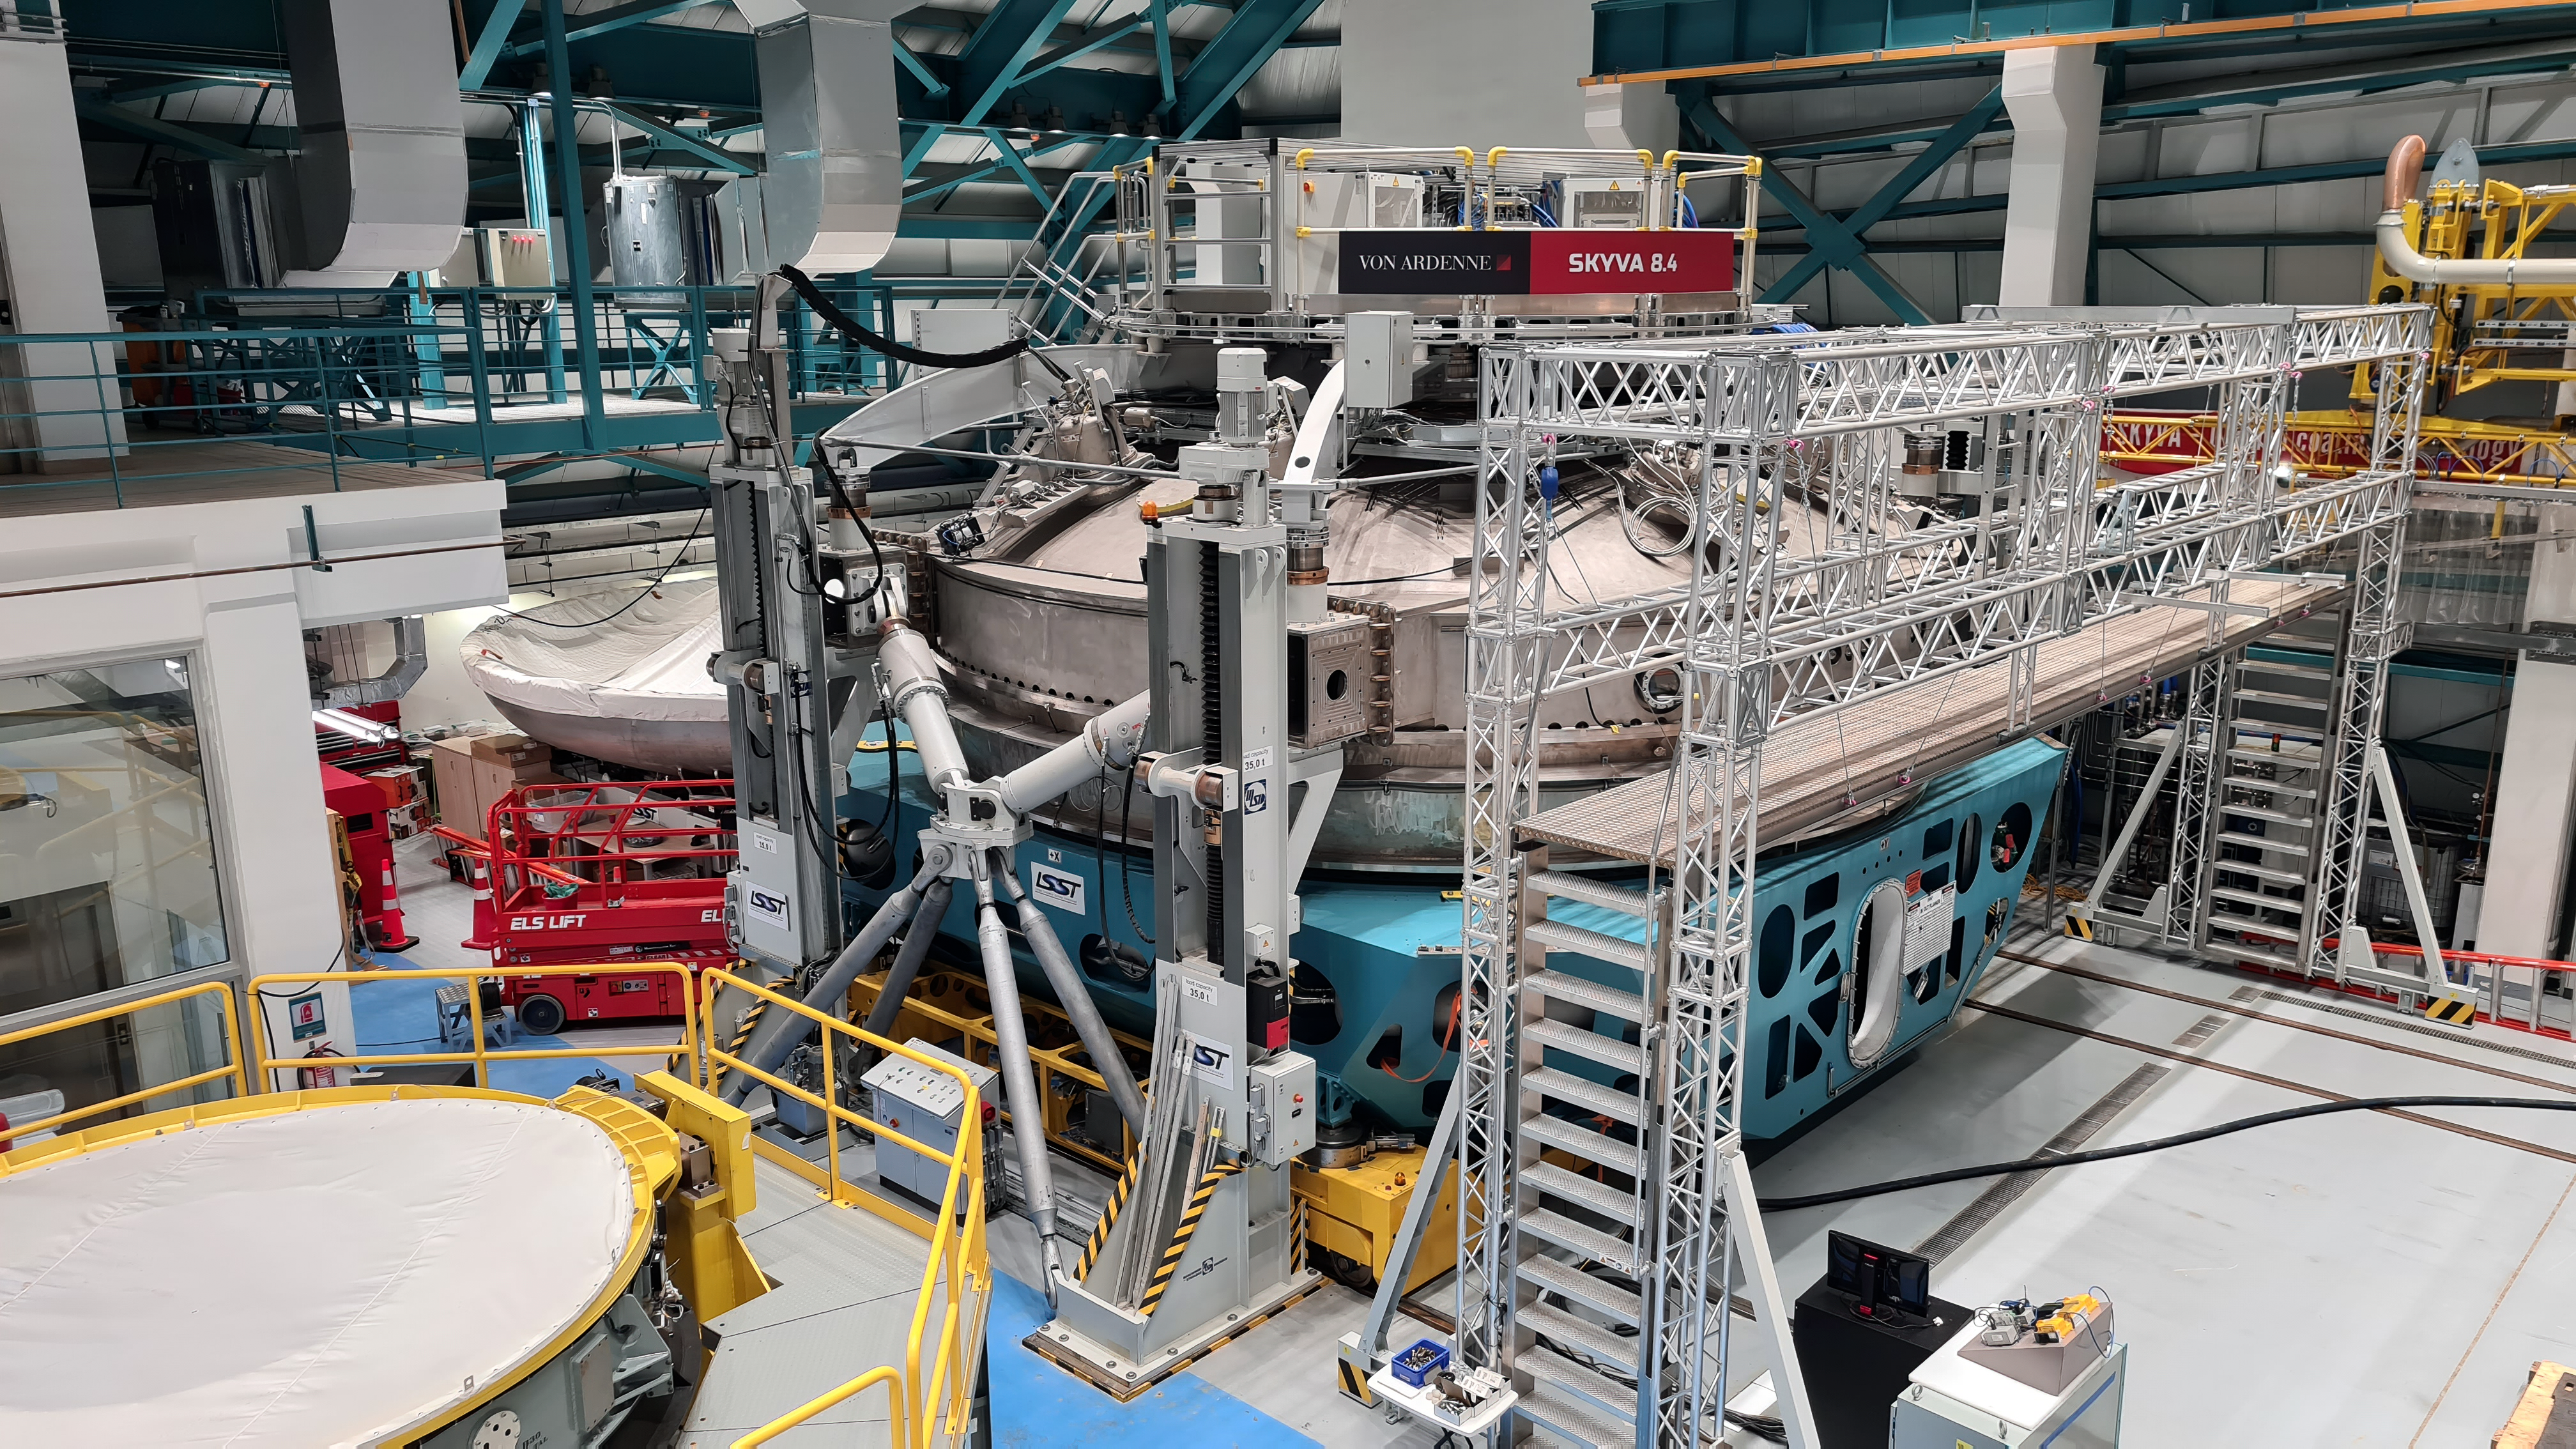

Vera C. Rubin Observatory 21 July 2020

An inspection of the summit 21 July 2020.

Credit: Rubin Obs/NSF/AURA